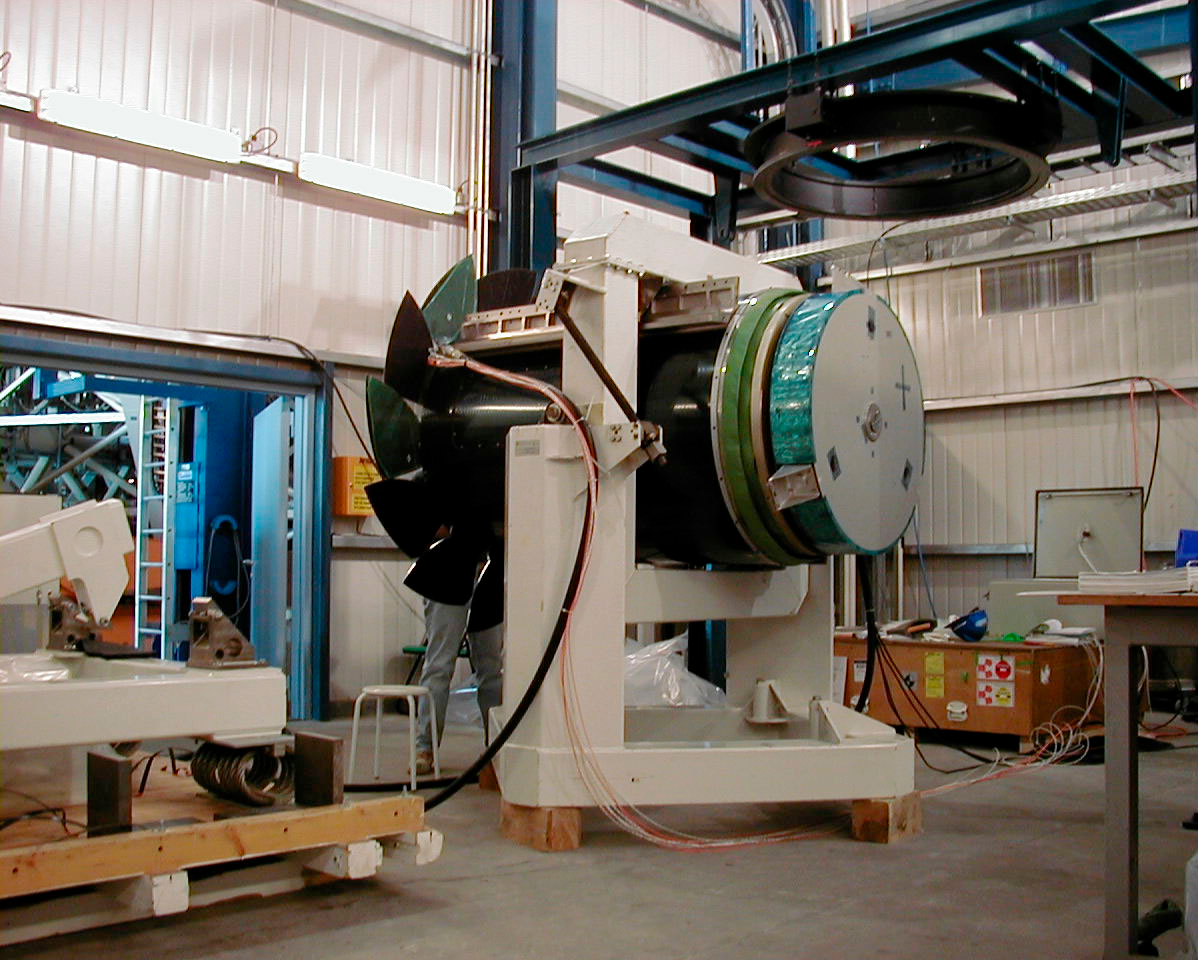

YEPUN is receiving its mirror

Another view of the fourth M2 Unit (delivered by Dornier in Germany) with the Dummy M2 mirror mounted for tests. The Dummy M2 mimicks the mass and inertia of the real mirror to allow tuning and adjustment of the advanced control system that makes it possible to "chop" the large mirror at high speed. (This digital photo was obtained on January 4, 2000).

Credit: ESO